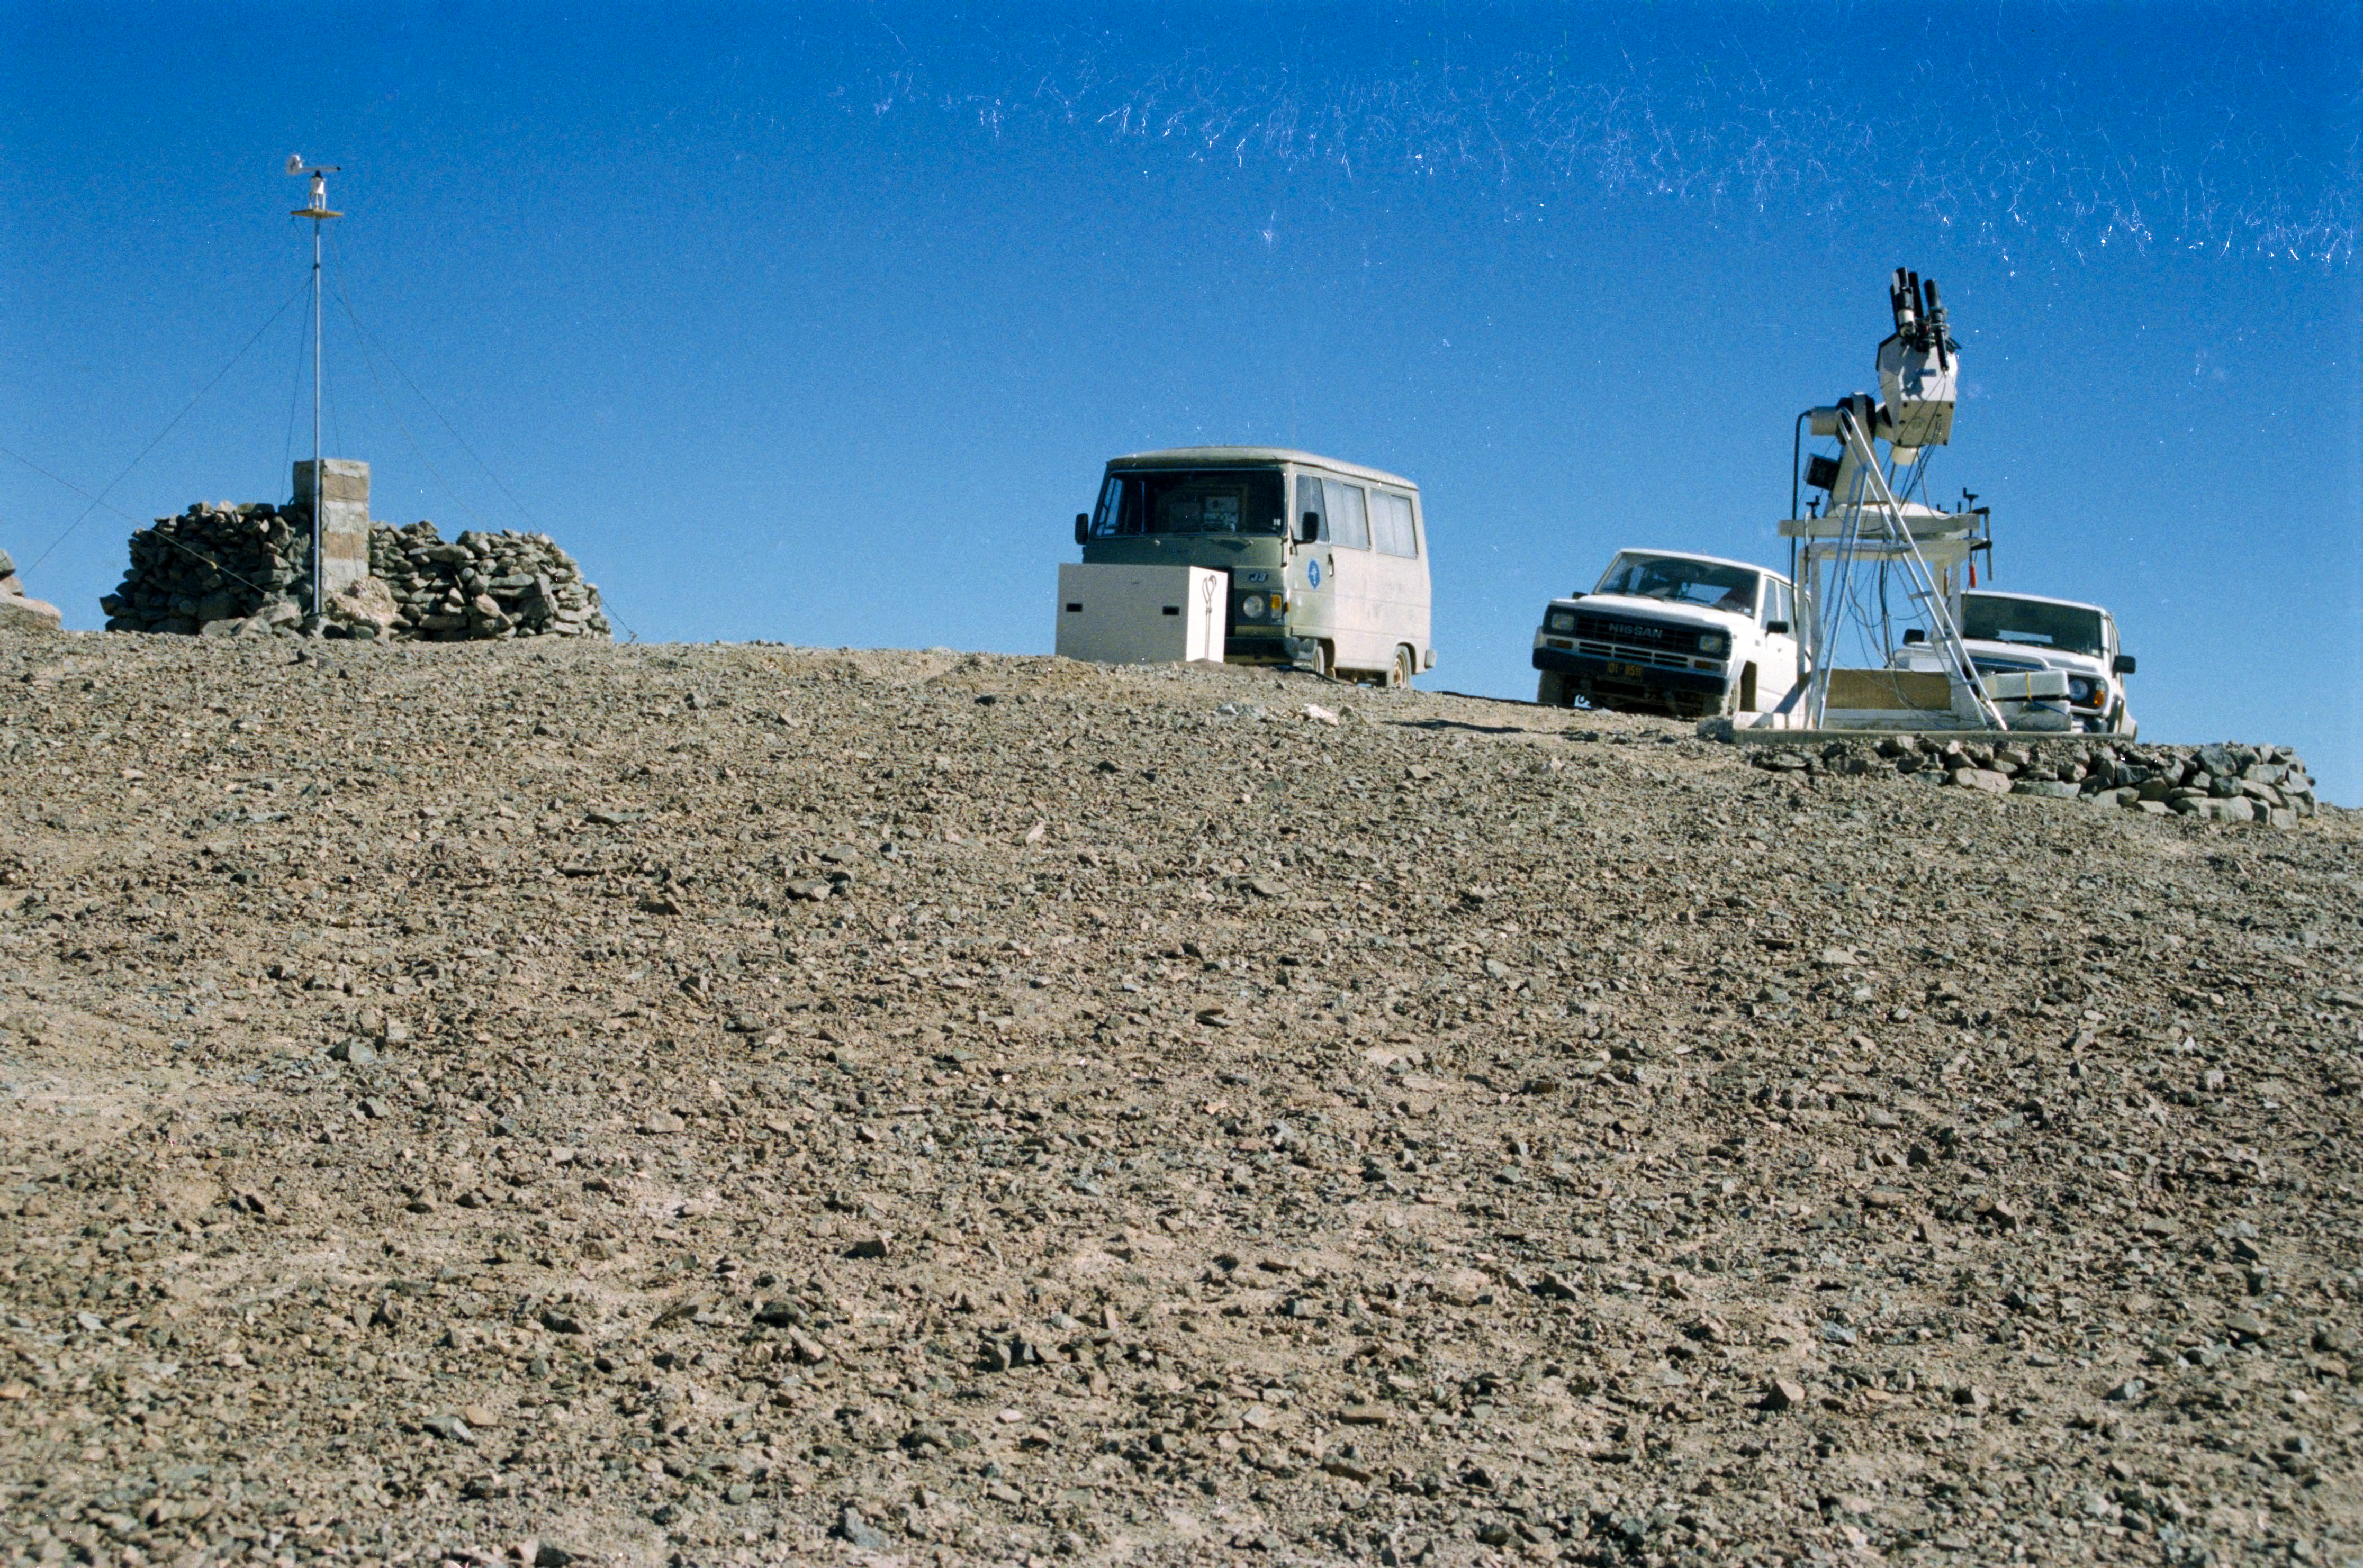

Site testing for the VLT atop Cerro Armazones

Site testing for the VLT atop Cerro Armazones.

Credit: ESO